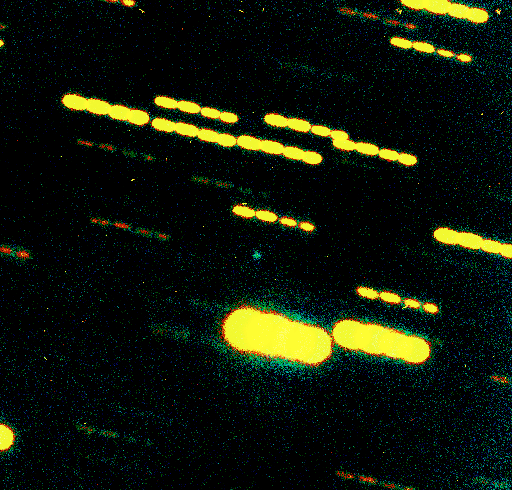

The nucleus of comet Wirtanen

The image reveals a false-colour composite image of the nucleus of Comet Wirtanen (the point of light at the centre), recorded on December 9, 2001, with the FORS2 multi-mode instrument at the 8.2-m VLT YEPUN Unit Telescope. It is based on four exposures and since the telescope was set to track the motion of the comet in the sky, the images of stars in the field are seen as four consecutive trails.

The measured brightness and the fact that the image of the comet's 'dirty snowball' nucleus is almost star-like indicates that it is surrounded by a very small amount of gas or dust. The diameter of the nucleus is about 1 km and the distance to the comet from the Earth was ~534 million km.

The comet was located in the southern constellation of Sagittarius, rather low over the western horizon. The first two exposures were made through a standard R-filter and lasted 300s each (airmass 2.4 - 2.5); they were followed by two V-exposures of 250 (airmass 2.7) and 200 (2.8) seconds, respectively. The seeing at this low altitude was 1.0 - 1.2 arcsec. The measured magnitudes of the nucleus were R = 22.6 and V = 23.4 (both ± 0.1). North is up and east is to the left. The field measures approx. 2.0 x 2.0 arcmin 2 ; 1 pixel = 0.2 arcsec.

Credit: ESO